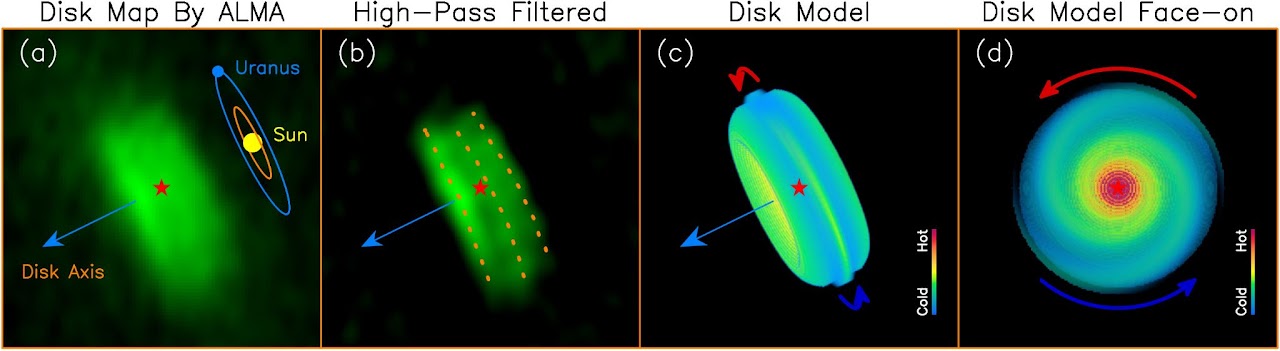

The ALMA Map and Model of the HH 211 Protostellar Disk

(a) The map of the disk obtained by ALMA in dust emission. A Solar System size scale is added for the size comparison. (b) A highpass filter was applied to remove the smooth structure of the disk, in order to reveal the 3 linear structures (as marked by 3 dotted lines) perpendicular to the disk axis. (c) A disk model that can reproduce the disk structure. The left and right linear structures can be reproduced by the two warm disk surfaces, while the middle one is produced by the warm spiral arm in the midplane. (d) A face-on view of the disk model to show the full structure of the spiral arms. The spiral arms are trailing with their outer tip pointing in the direction opposite to the disk rotation.

Credit: Lee et al